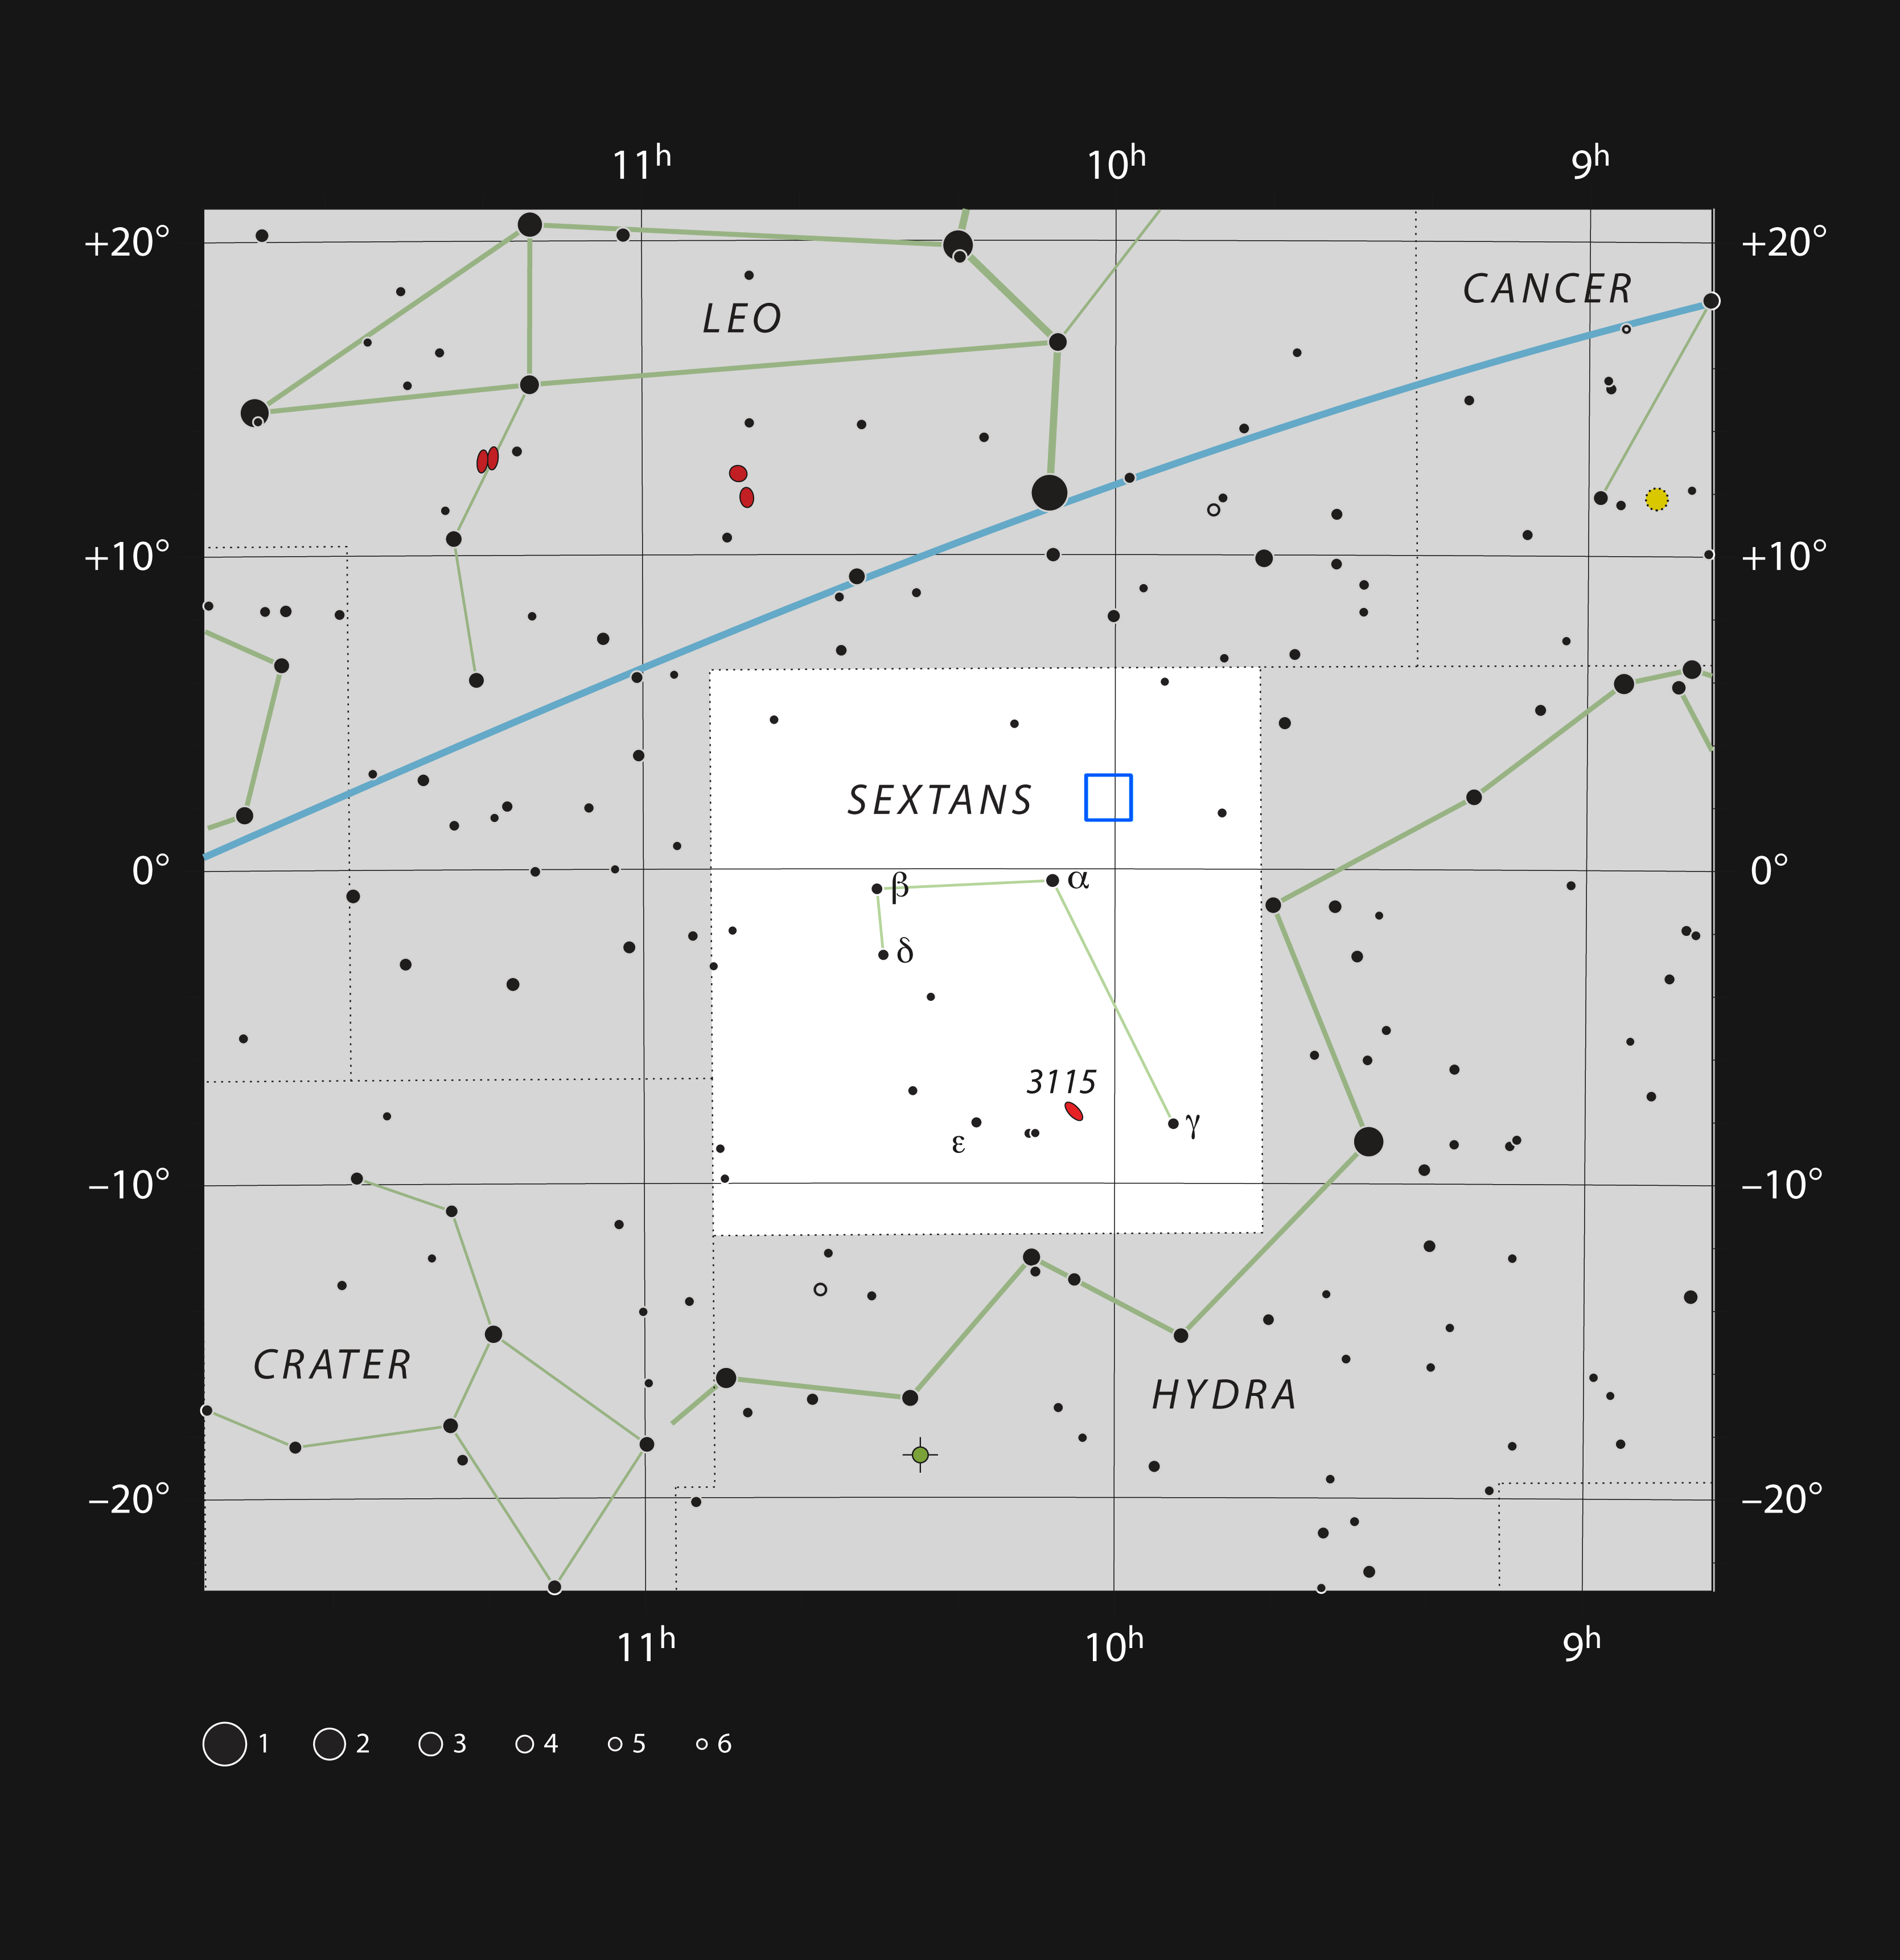

The COSMOS field in the constellation of Sextans

This chart shows the location of the COSMOS field in the constellation of Sextans (The Sextant). This map shows most of the stars visible to the unaided eye under good conditions, and the COSMOS field is marked as a blue square. Through a small telescope nothing can be seen here apart from a few faint stars, but this small patch of sky has been studied in great detail by telescopes on the ground and in space.

Credit: ESO, IAU and Sky & Telescope